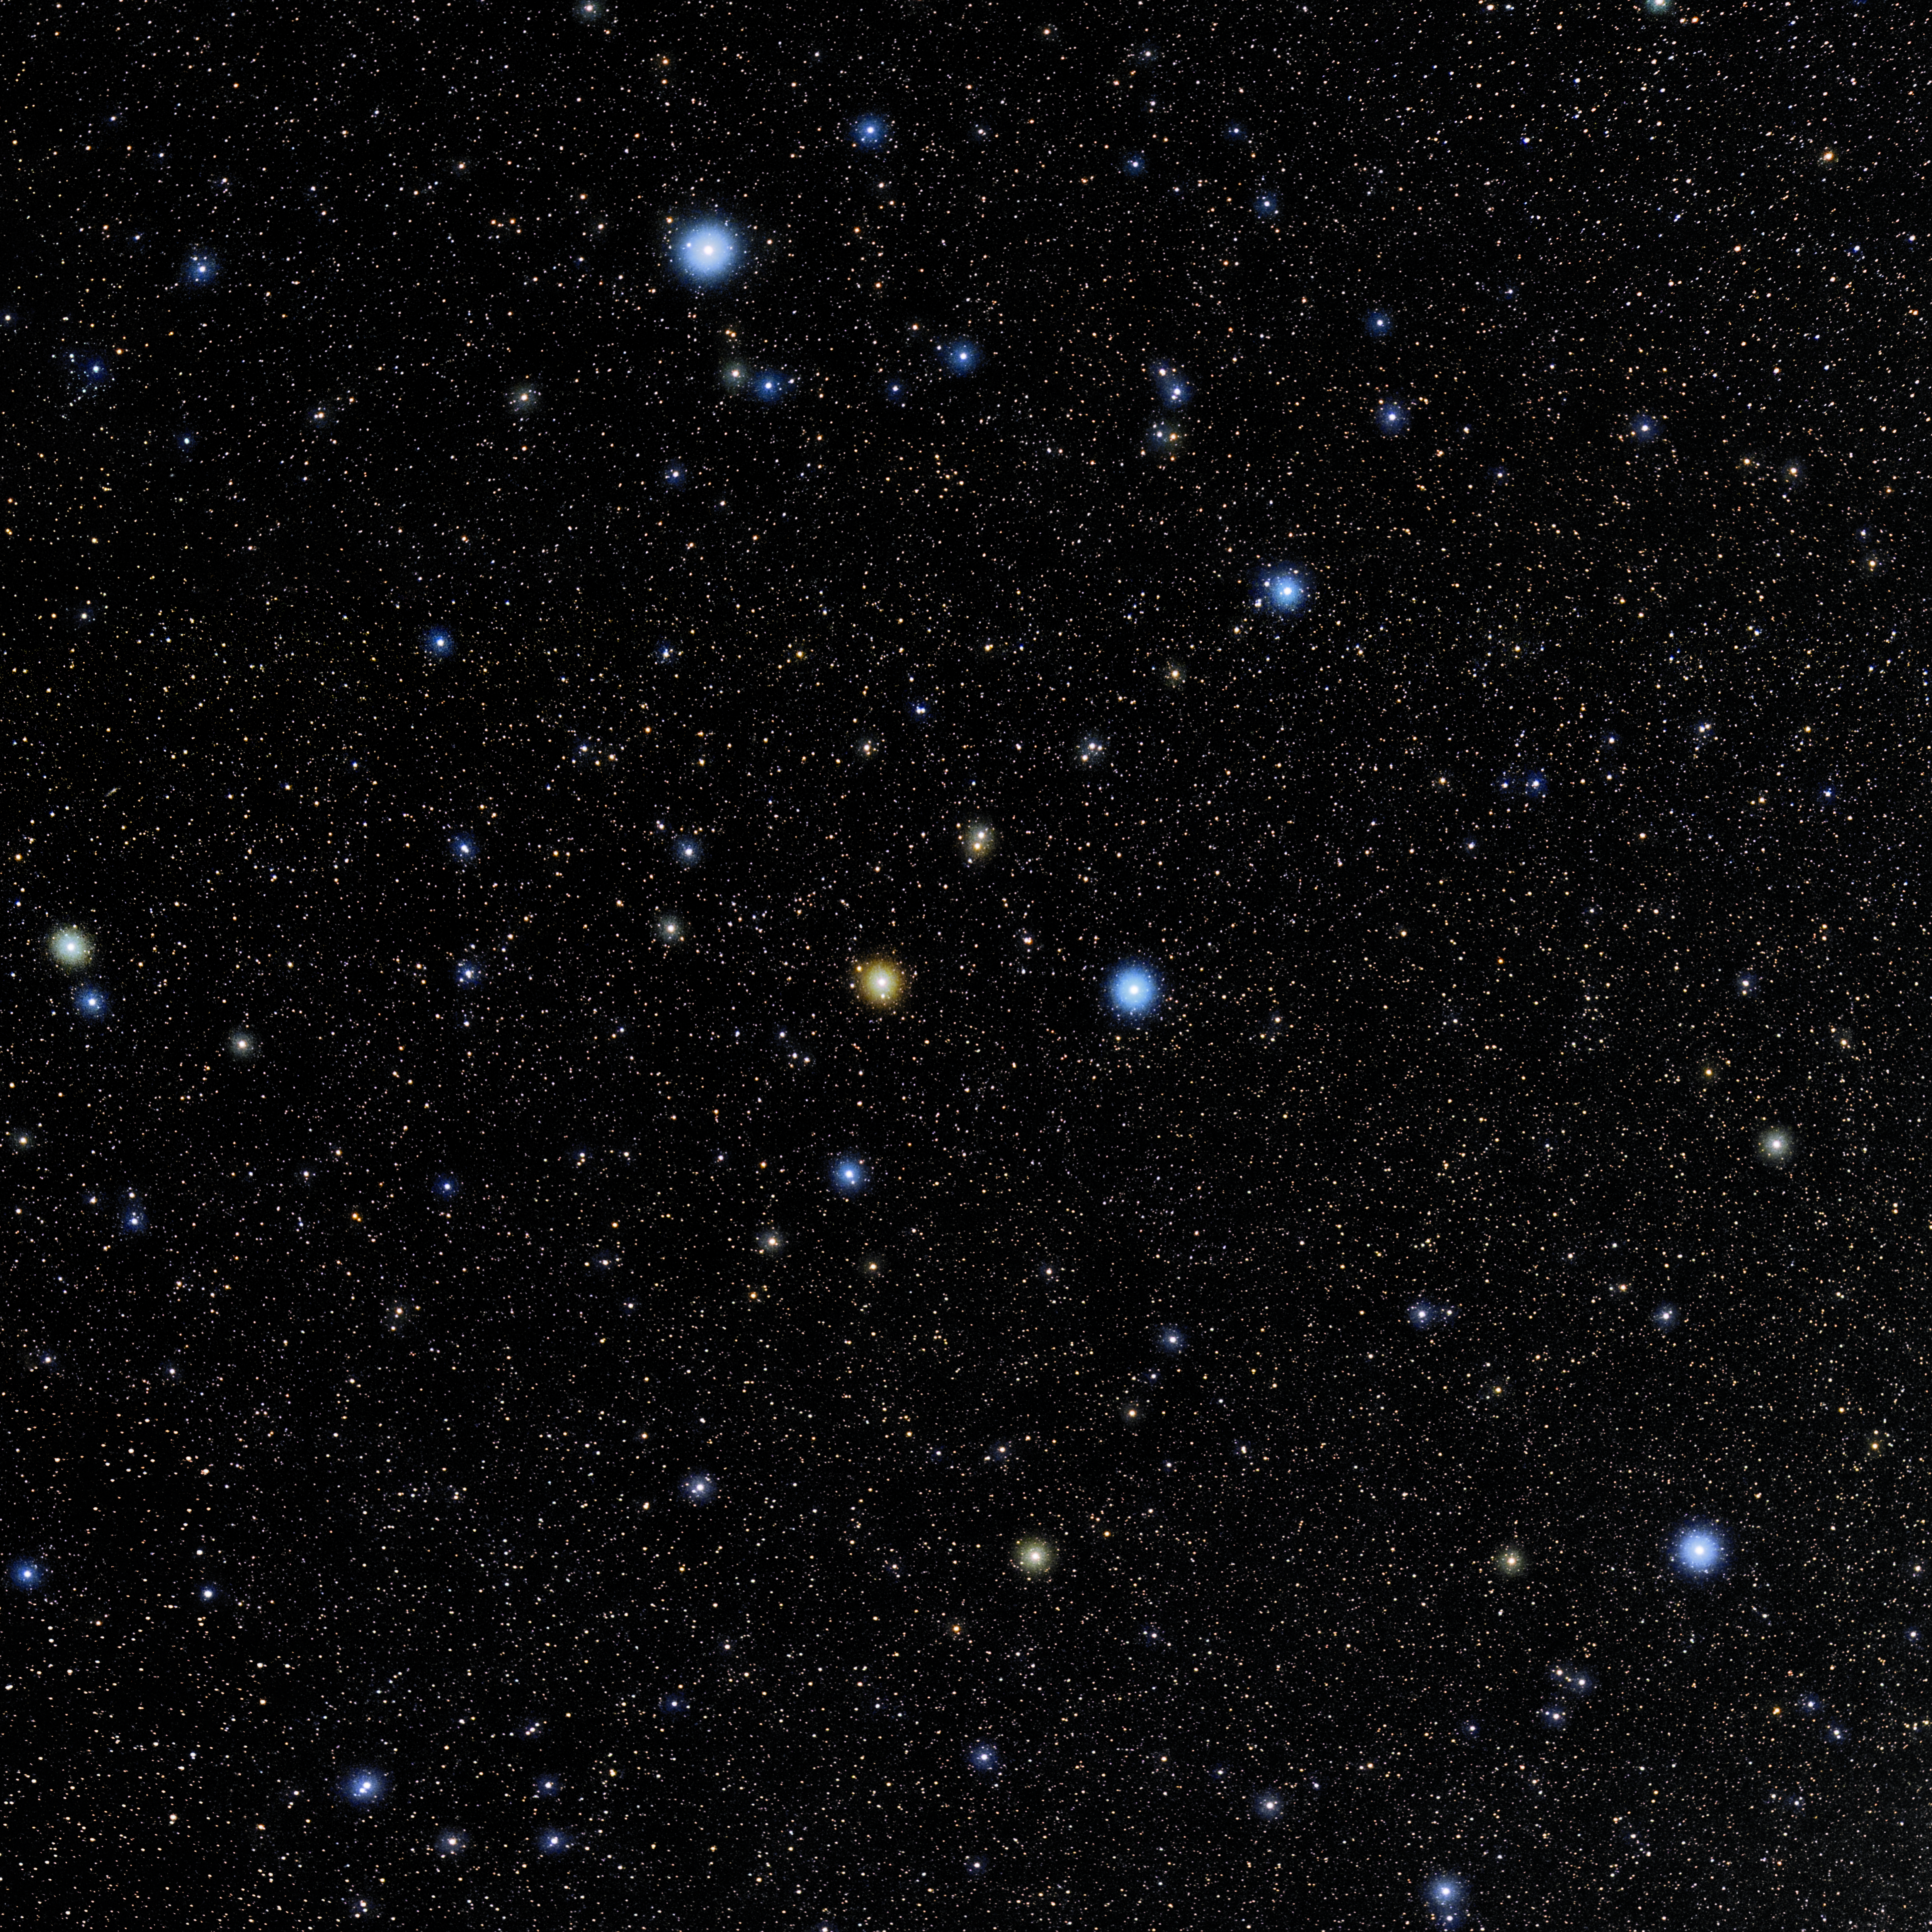

Grus

Photo of the constellation Grus produced by NOIRLab in collaboration with Eckhard Slawik, a German astrophotographer. Here is the annotated version.

Credit: E. Slawik/NOIRLab/NSF/AURA/M. Zamani